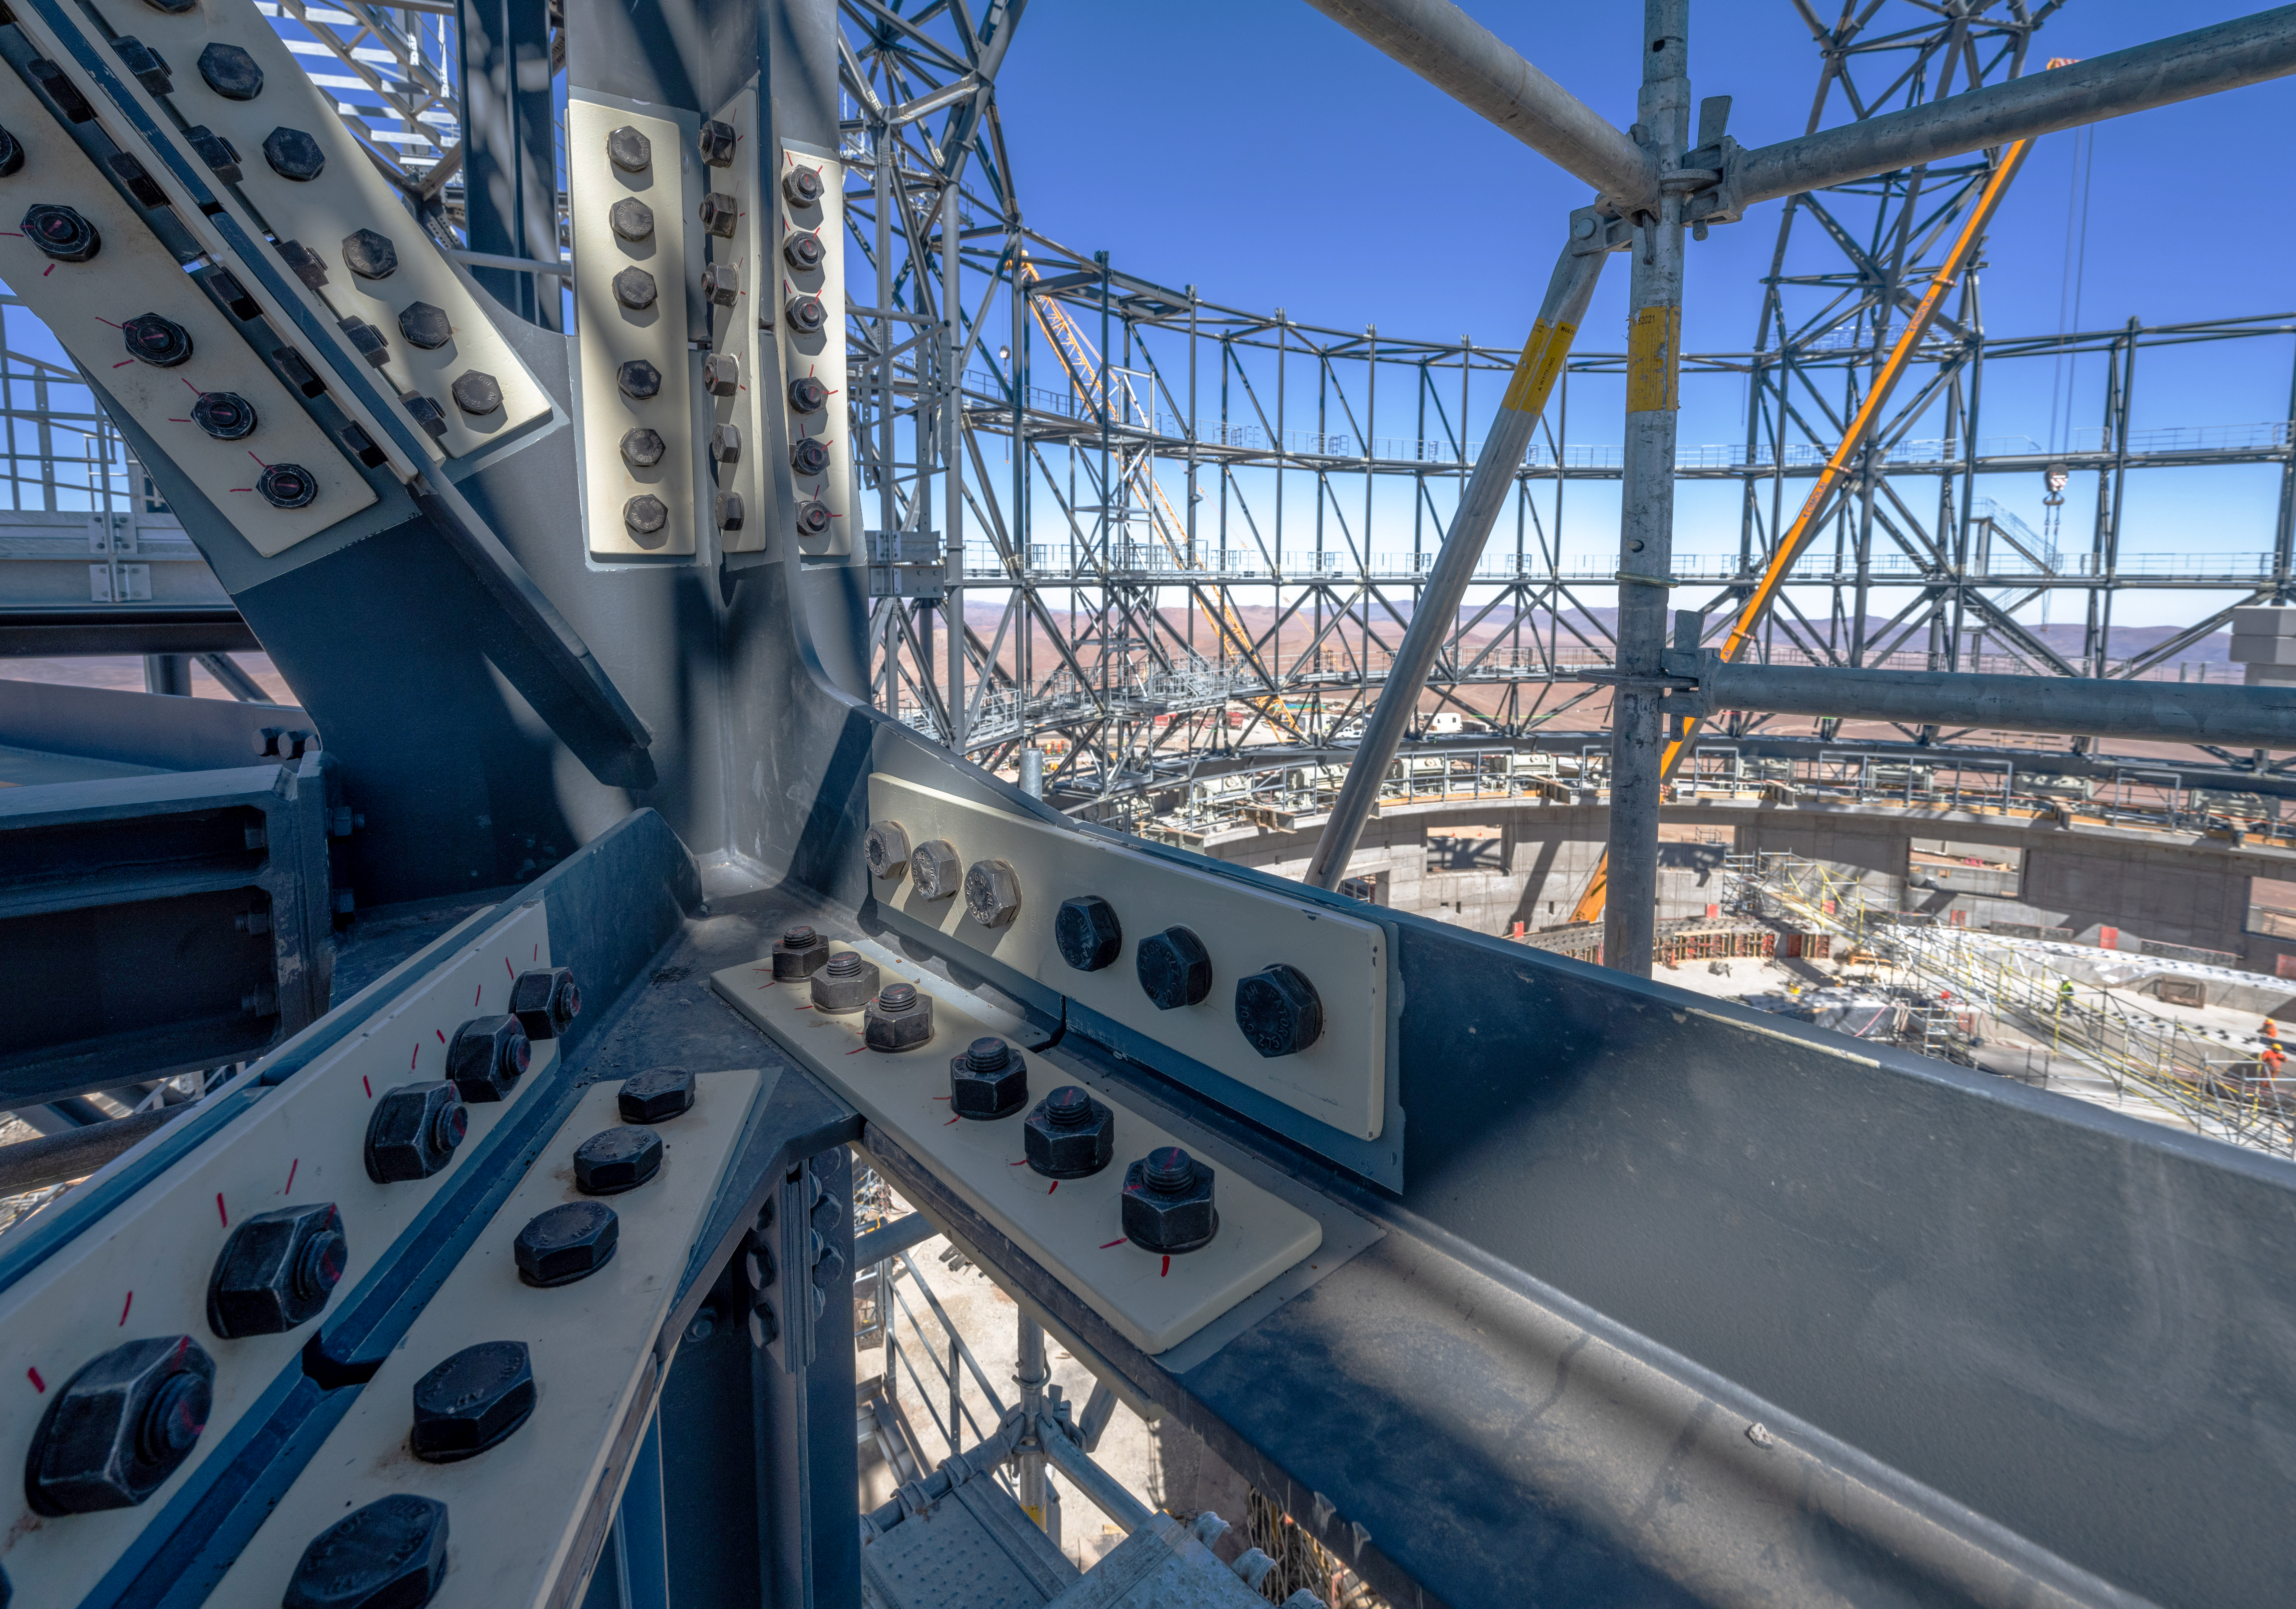

Bolts holding the ELT dome together

This image taken in early August of 2023 shows a close-up of the giant steel structure of the dome of ESO’s Extremely Large Telescope (ELT), showcasing some of the bolts that help hold the structure together. When finished, the dome will have a mind-boggling 30 million bolts.

Credit: G. Hüdepohl (atacamaphoto.com)/ESO